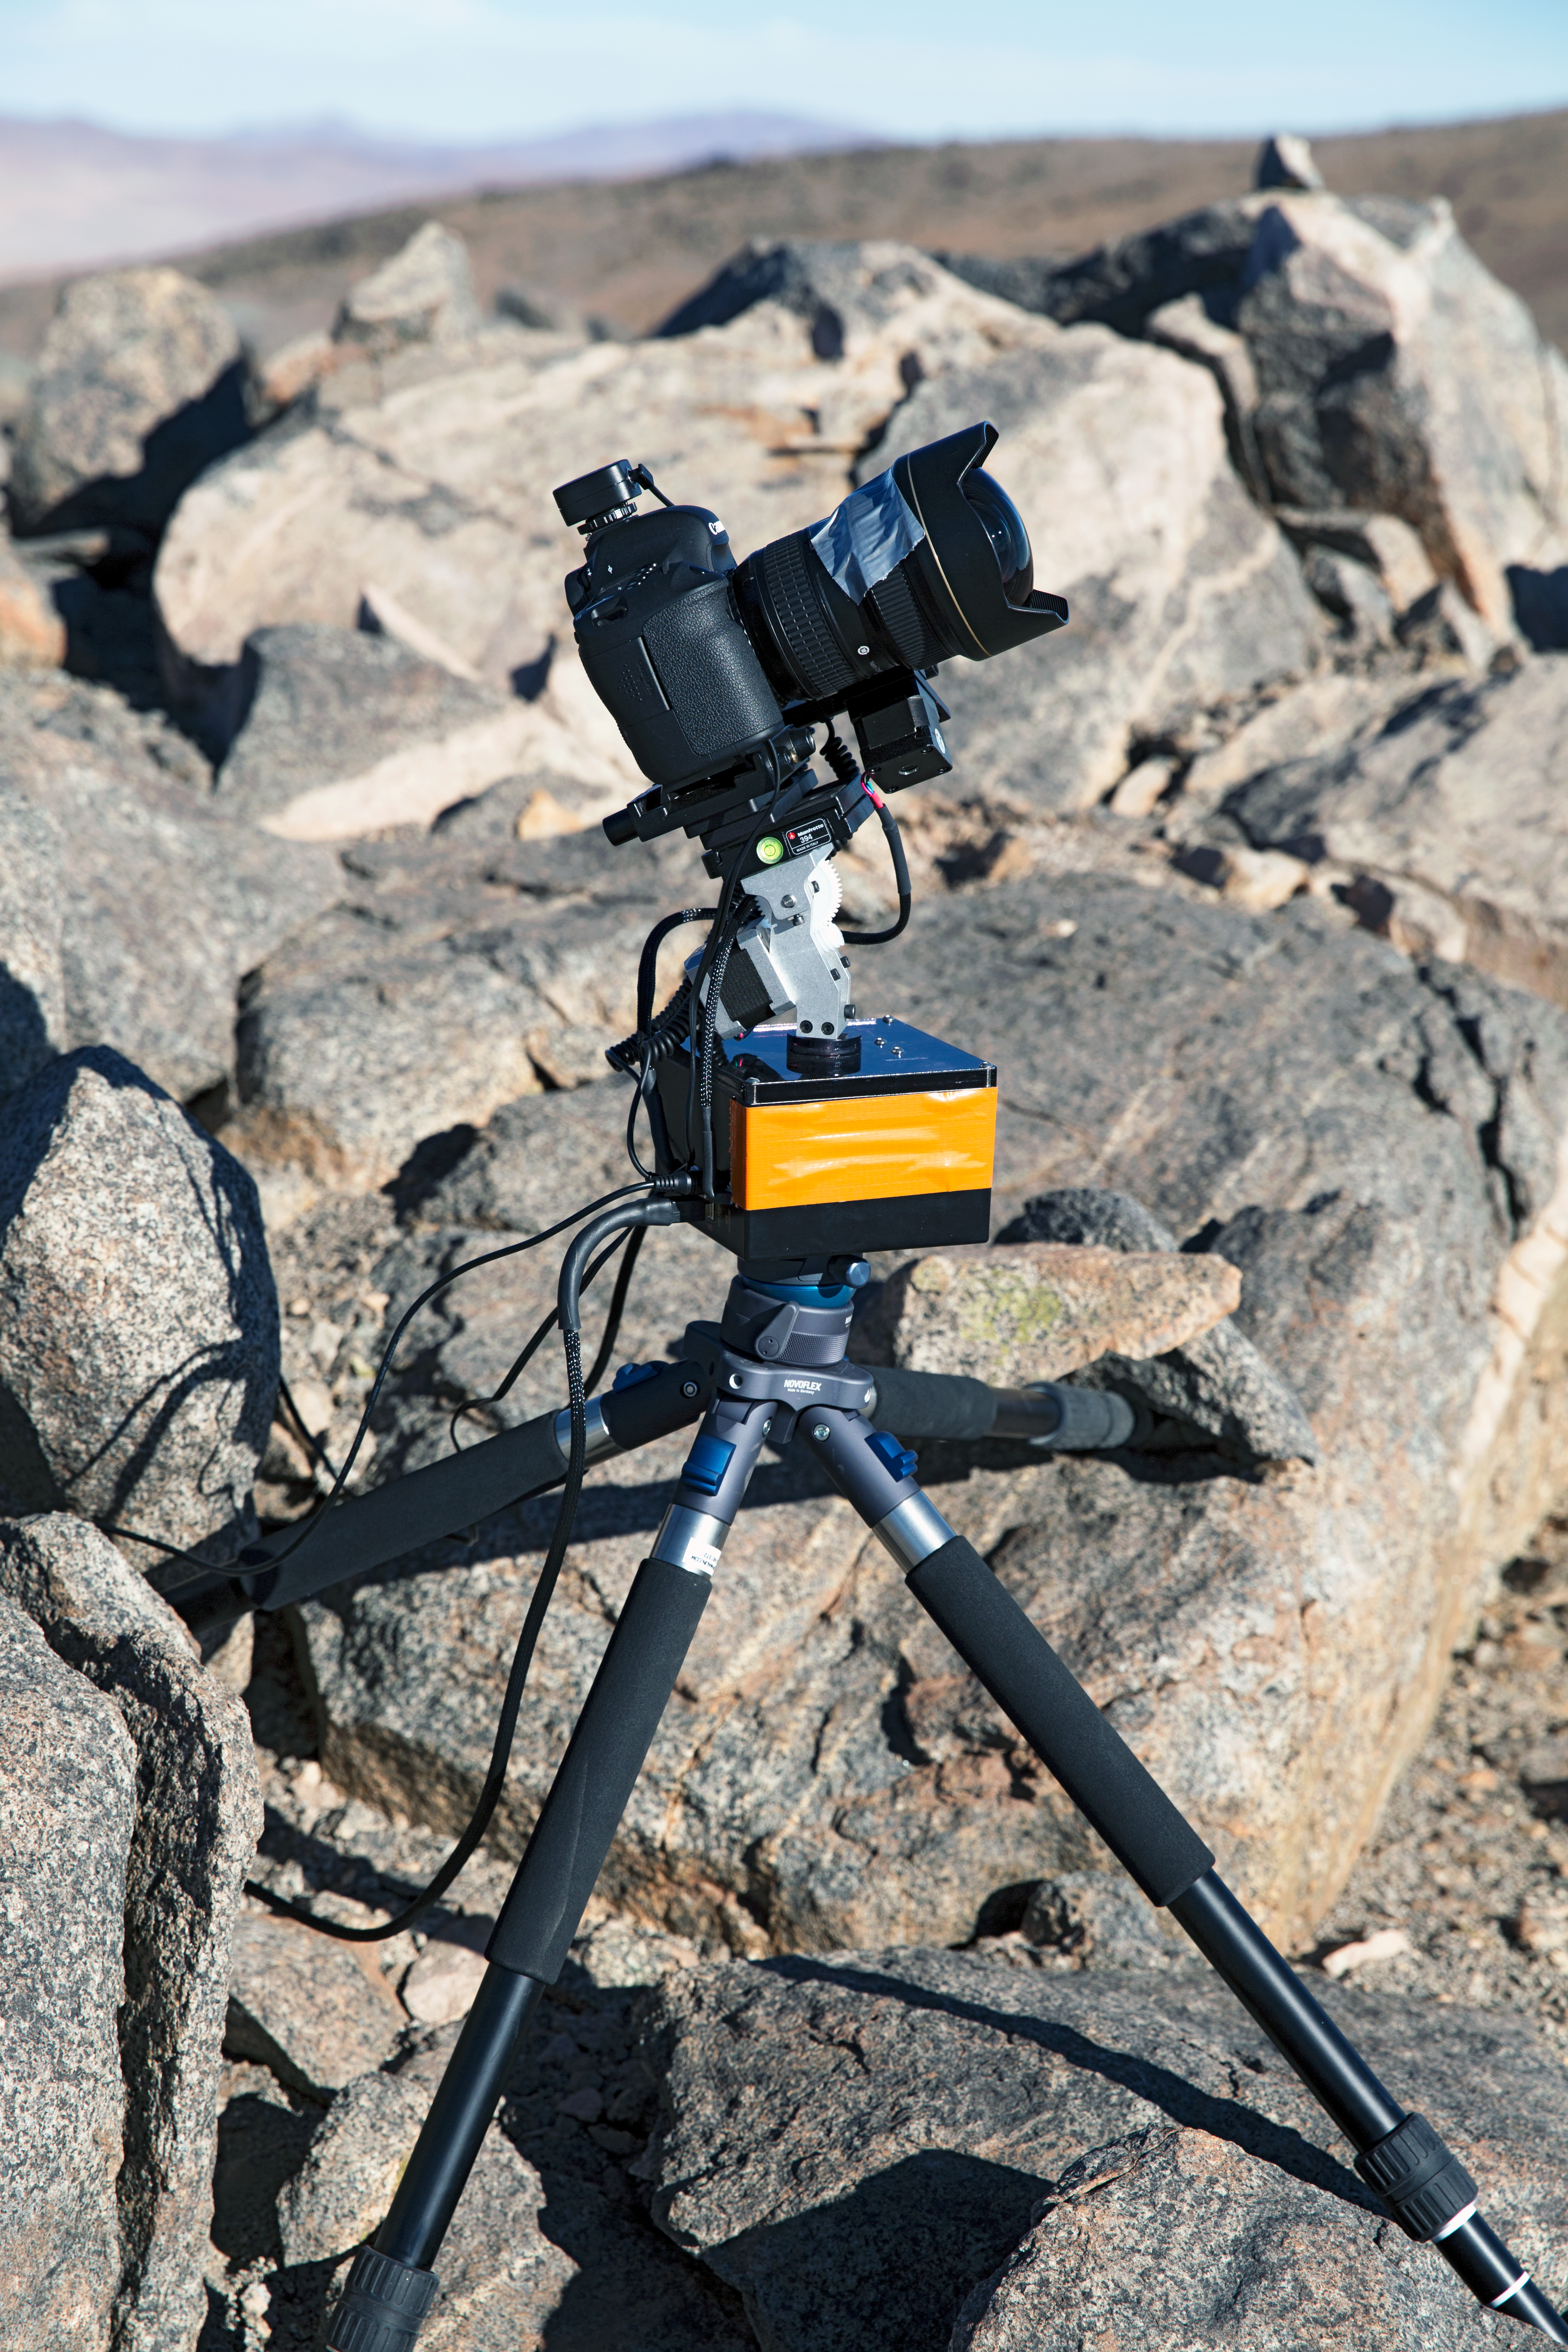

UHD time-lapse bot

One of the “time-lapse bots” used during the ESO Ultra HD Expedition — an autonomous GBTimelapse Rig, using Intecro XTPower powerbanks for powering an Emotimo TB3 motion control and a Canon 6D mounted on top of a Novoflex QuadroPod system.

Credit: ESO/C. Malin